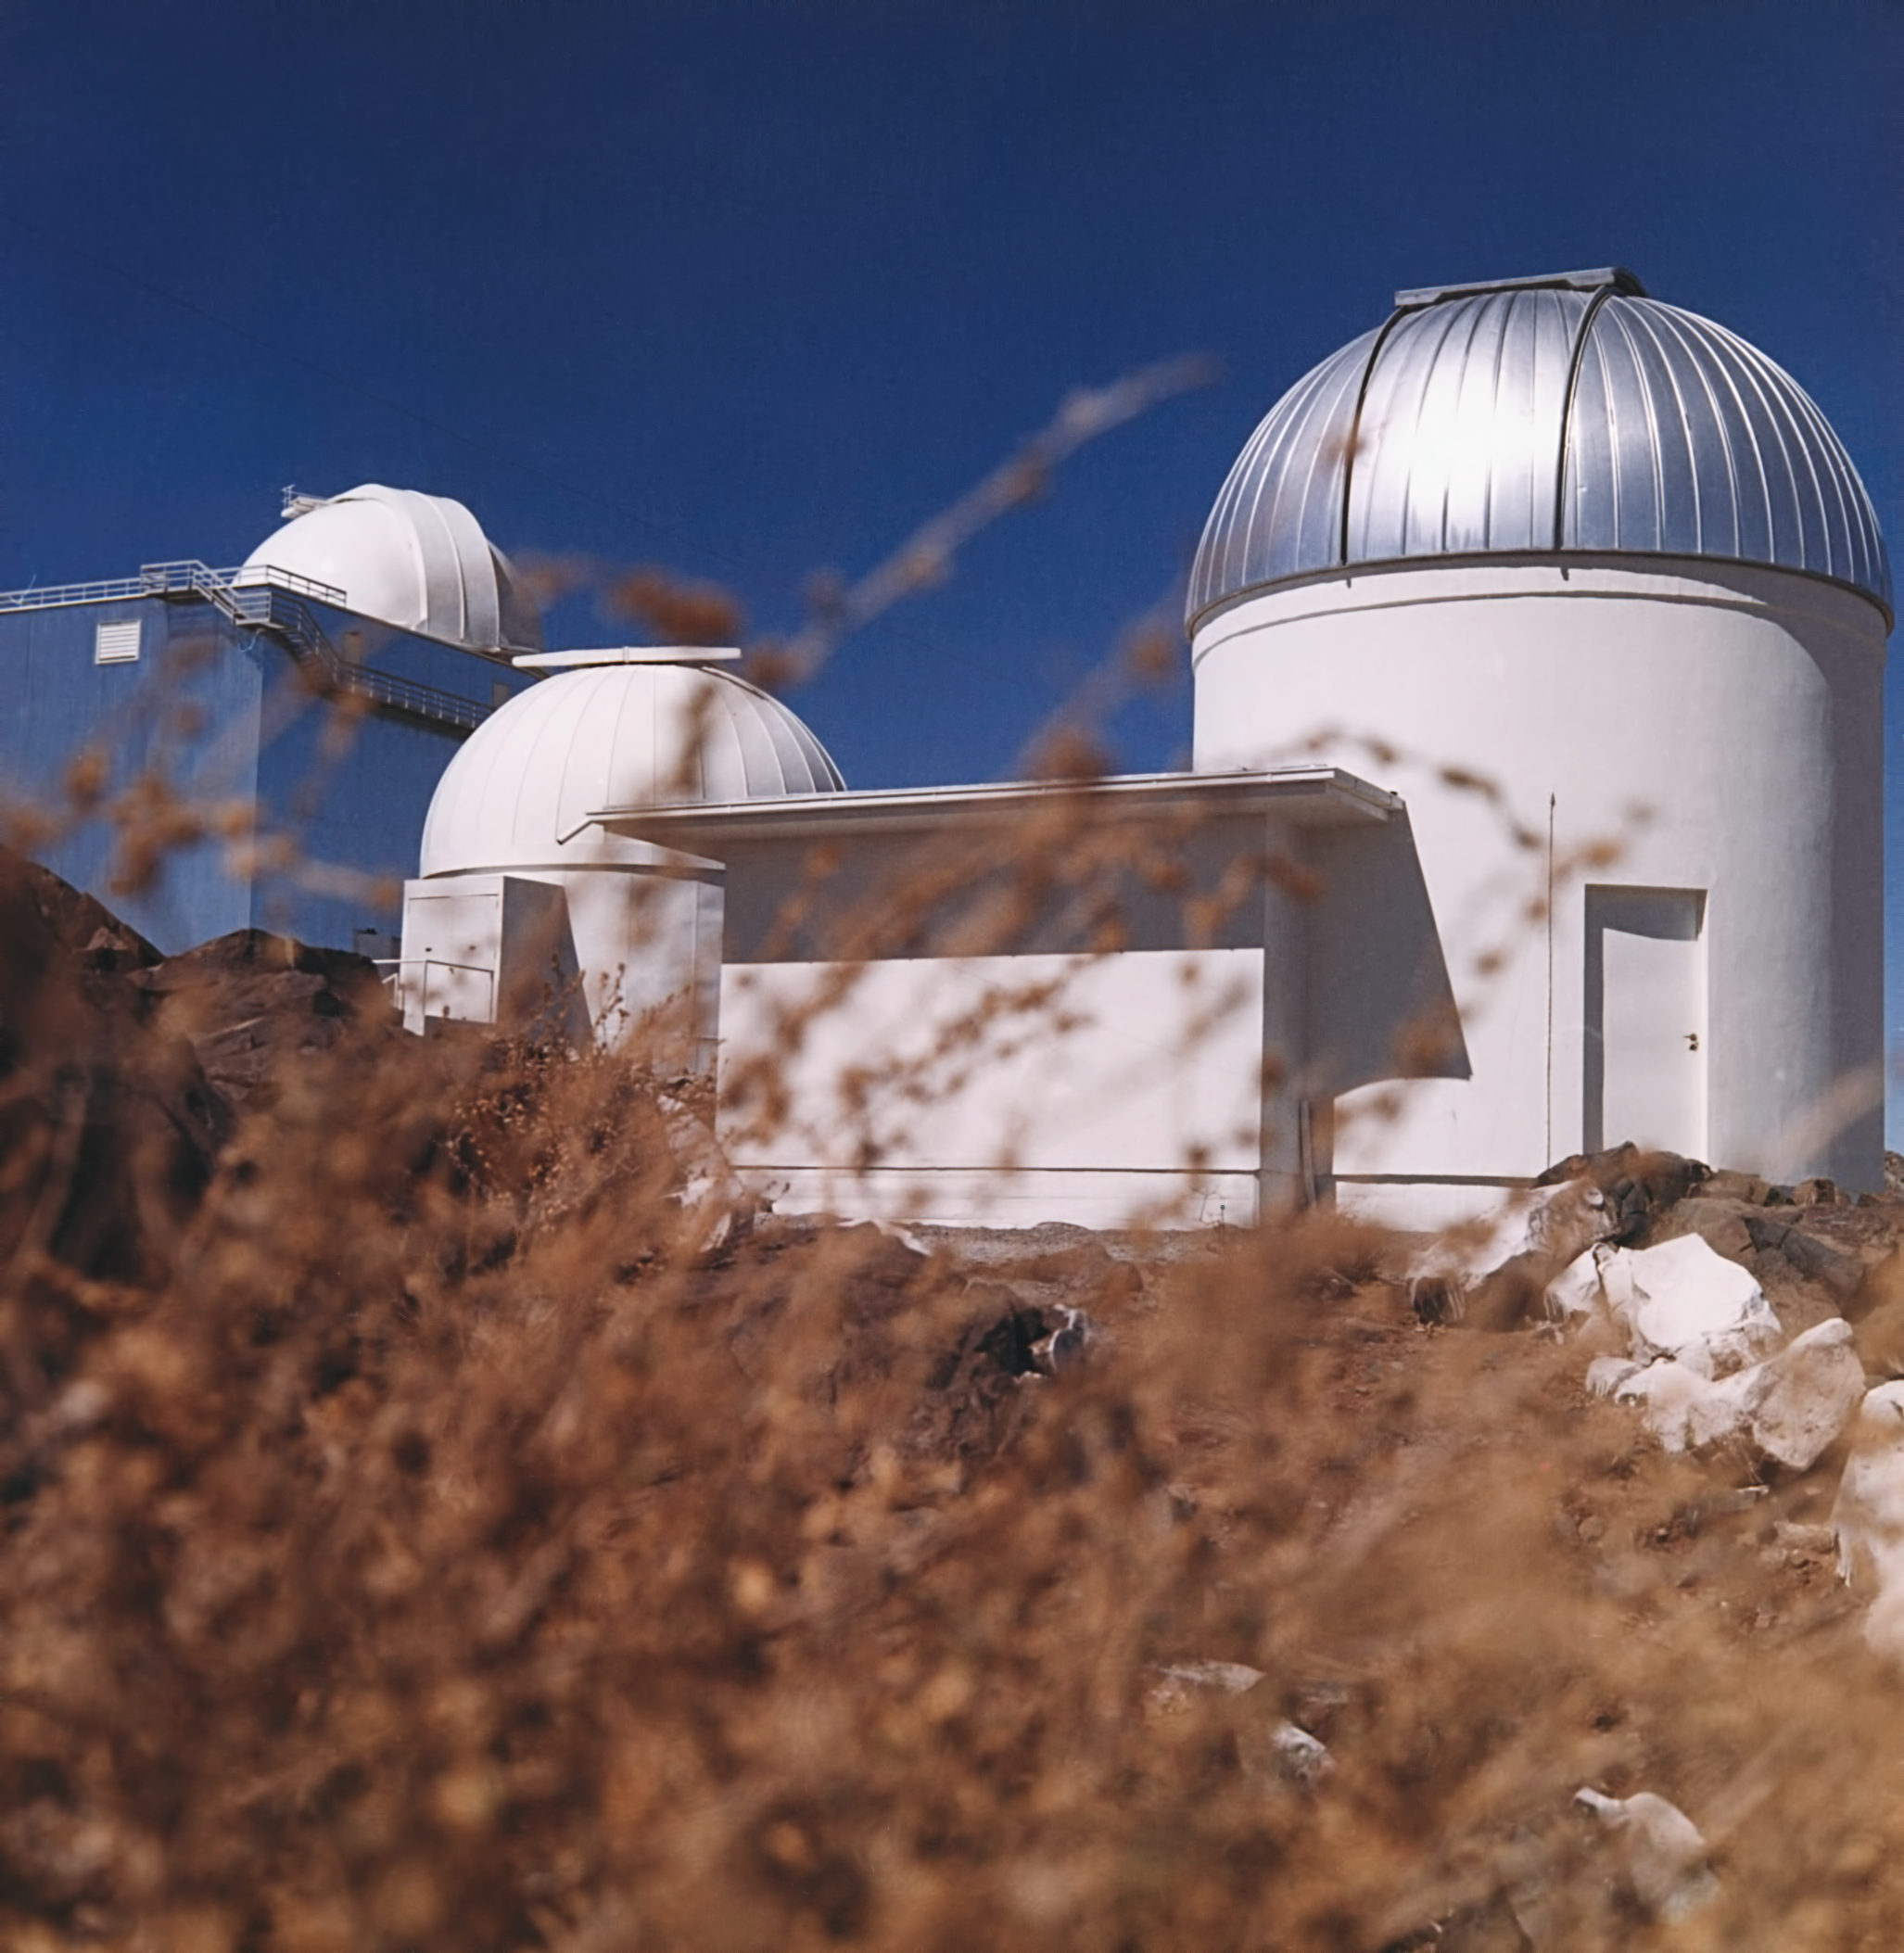

Small telescopes of La Silla

~ 1975, the small telescopes of La Silla in the foreground, from a picture series by Hochtief.

Credit: ESO/Hochtief